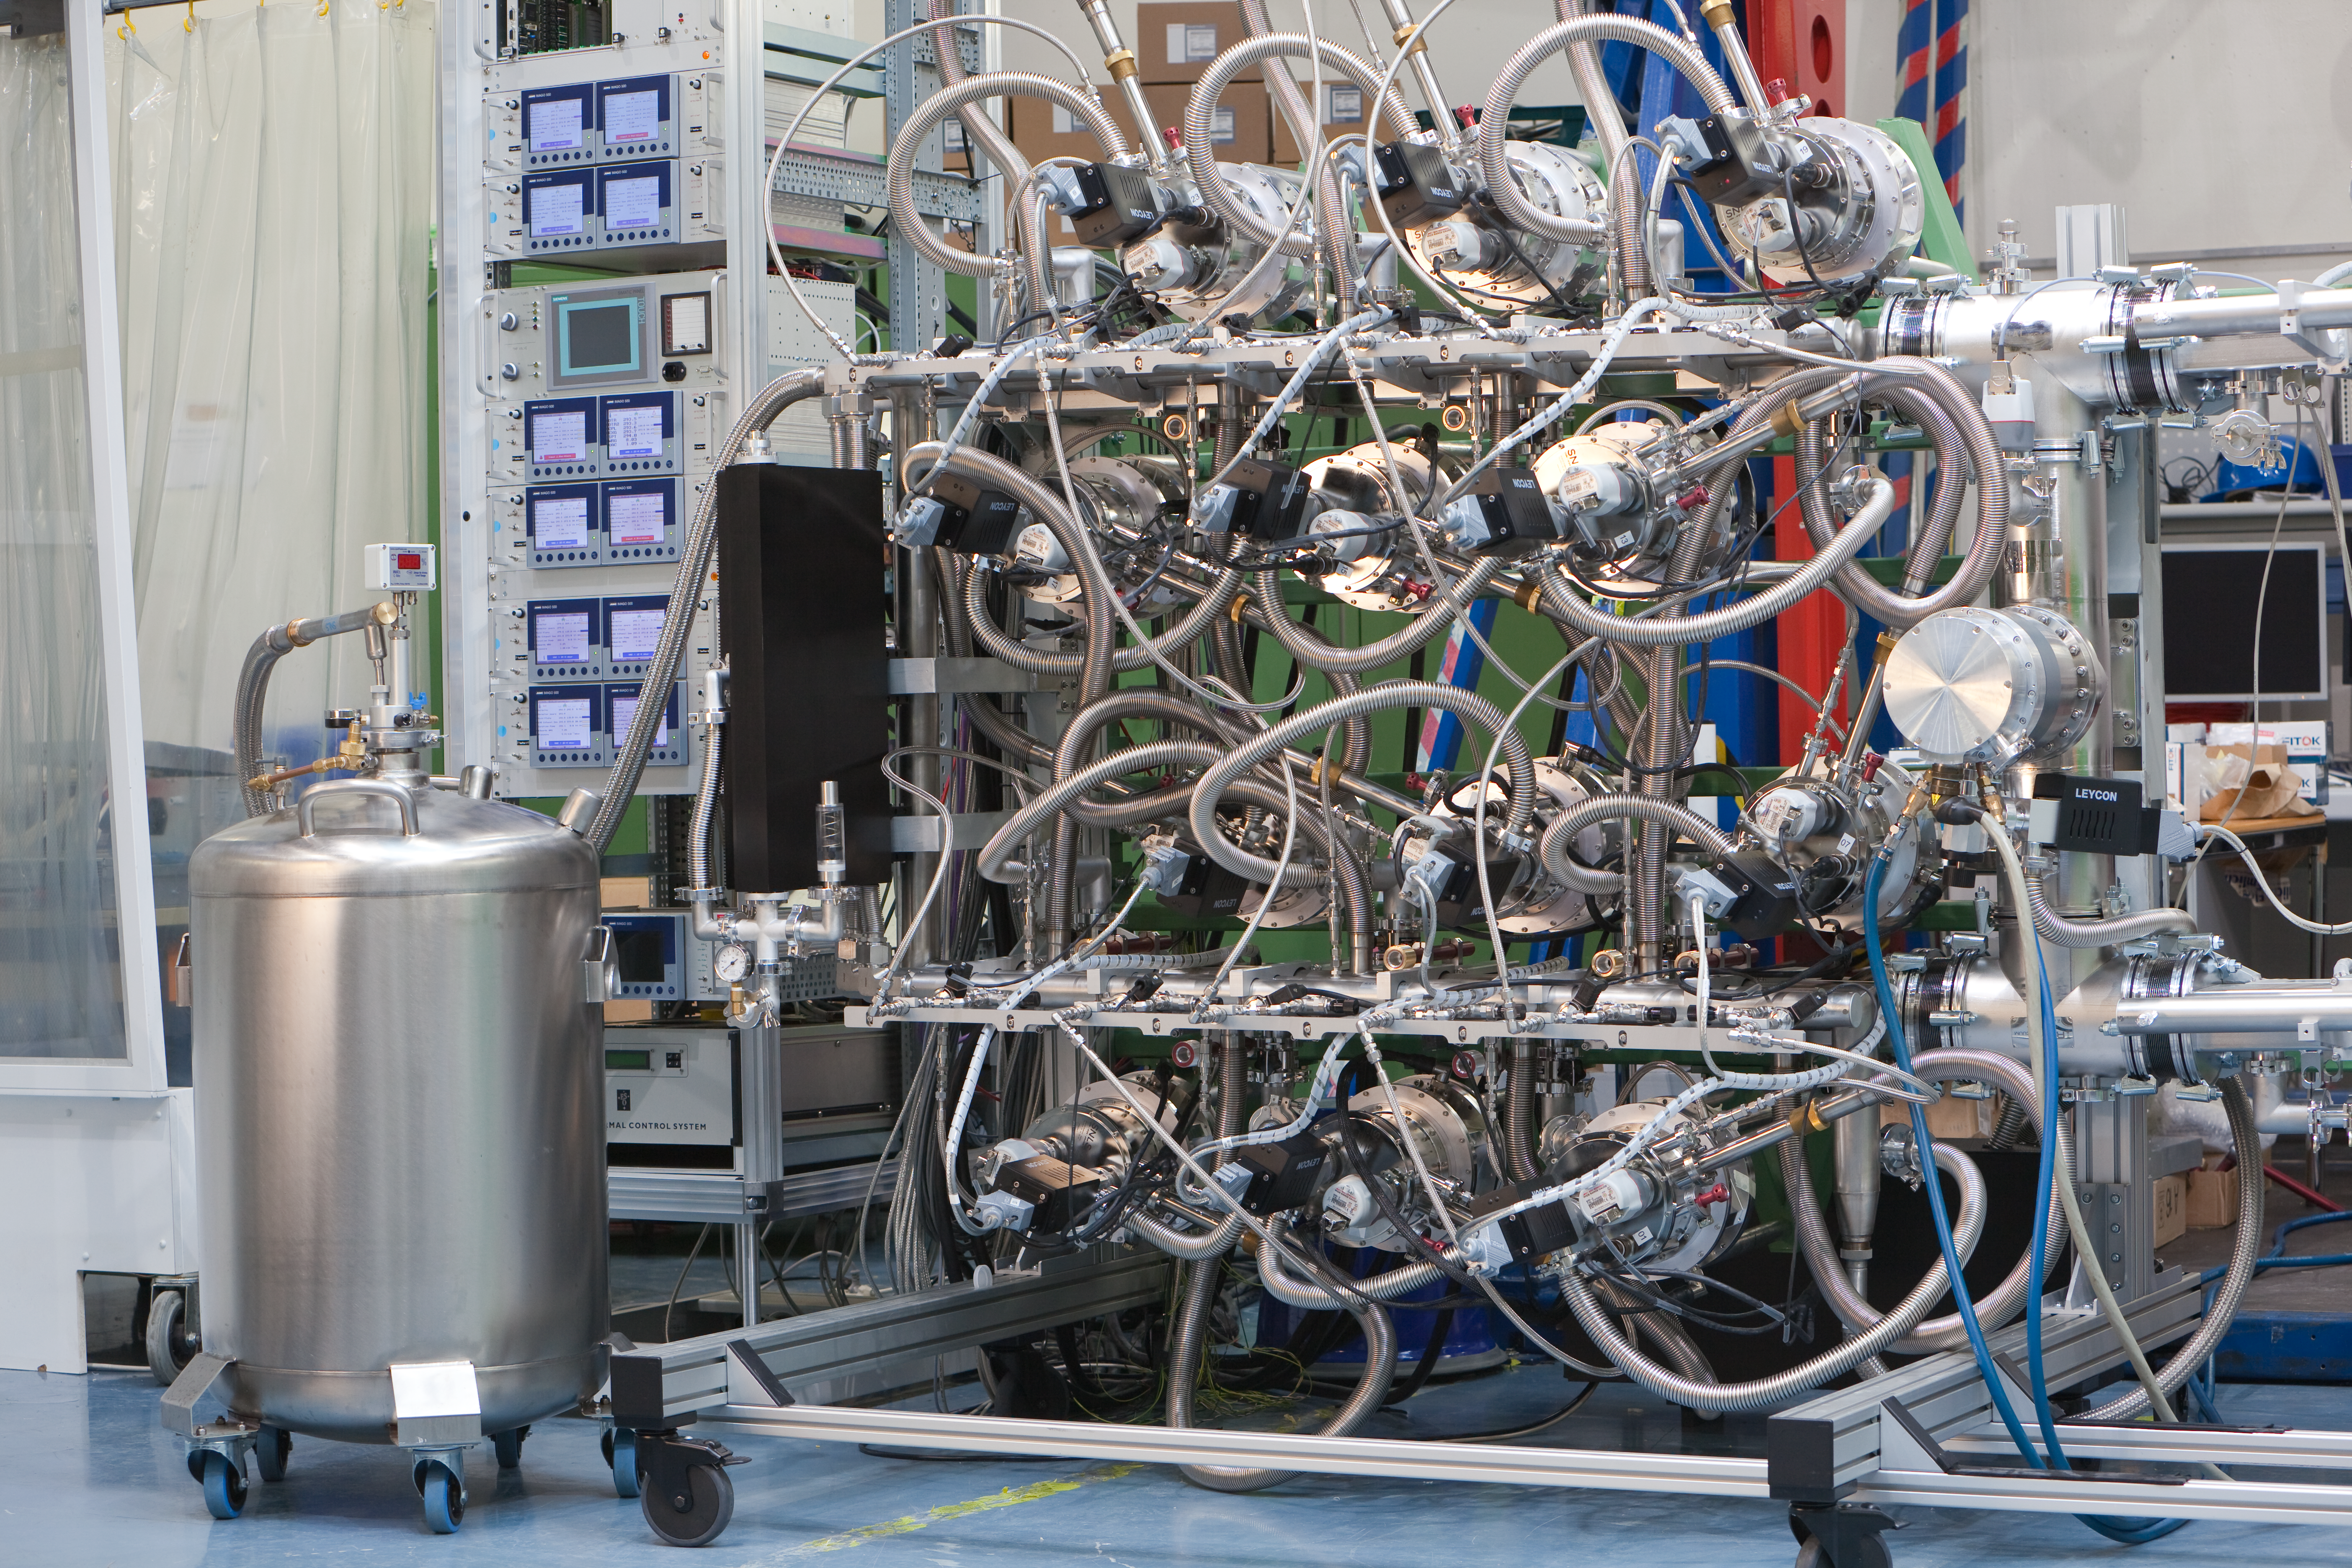

VLT Instrument MUSE

The Multi Unit Spectroscopic Explorer (MUSE) second generation instrument for ESO’s Very Large Telescope (VLT) is an innovative 3D spectrograph with a wide field of view, providing simultaneous spectra of numerous adjacent regions in the sky. Such spectrographs are efficient explorers of the Universe in three dimensions (two for the sky positions, and one for the wavelengths). Poised to become a unique and powerful tool for discovering objects that cannot be found in imaging surveys, MUSE, which is based on a number of technological developments, is bringing these advantages to a level never achieved before.

This photo shows the large MUSE cryogenic system which provide cooling and vacuum for the 24 MUSE detectors.

Credit: ESO